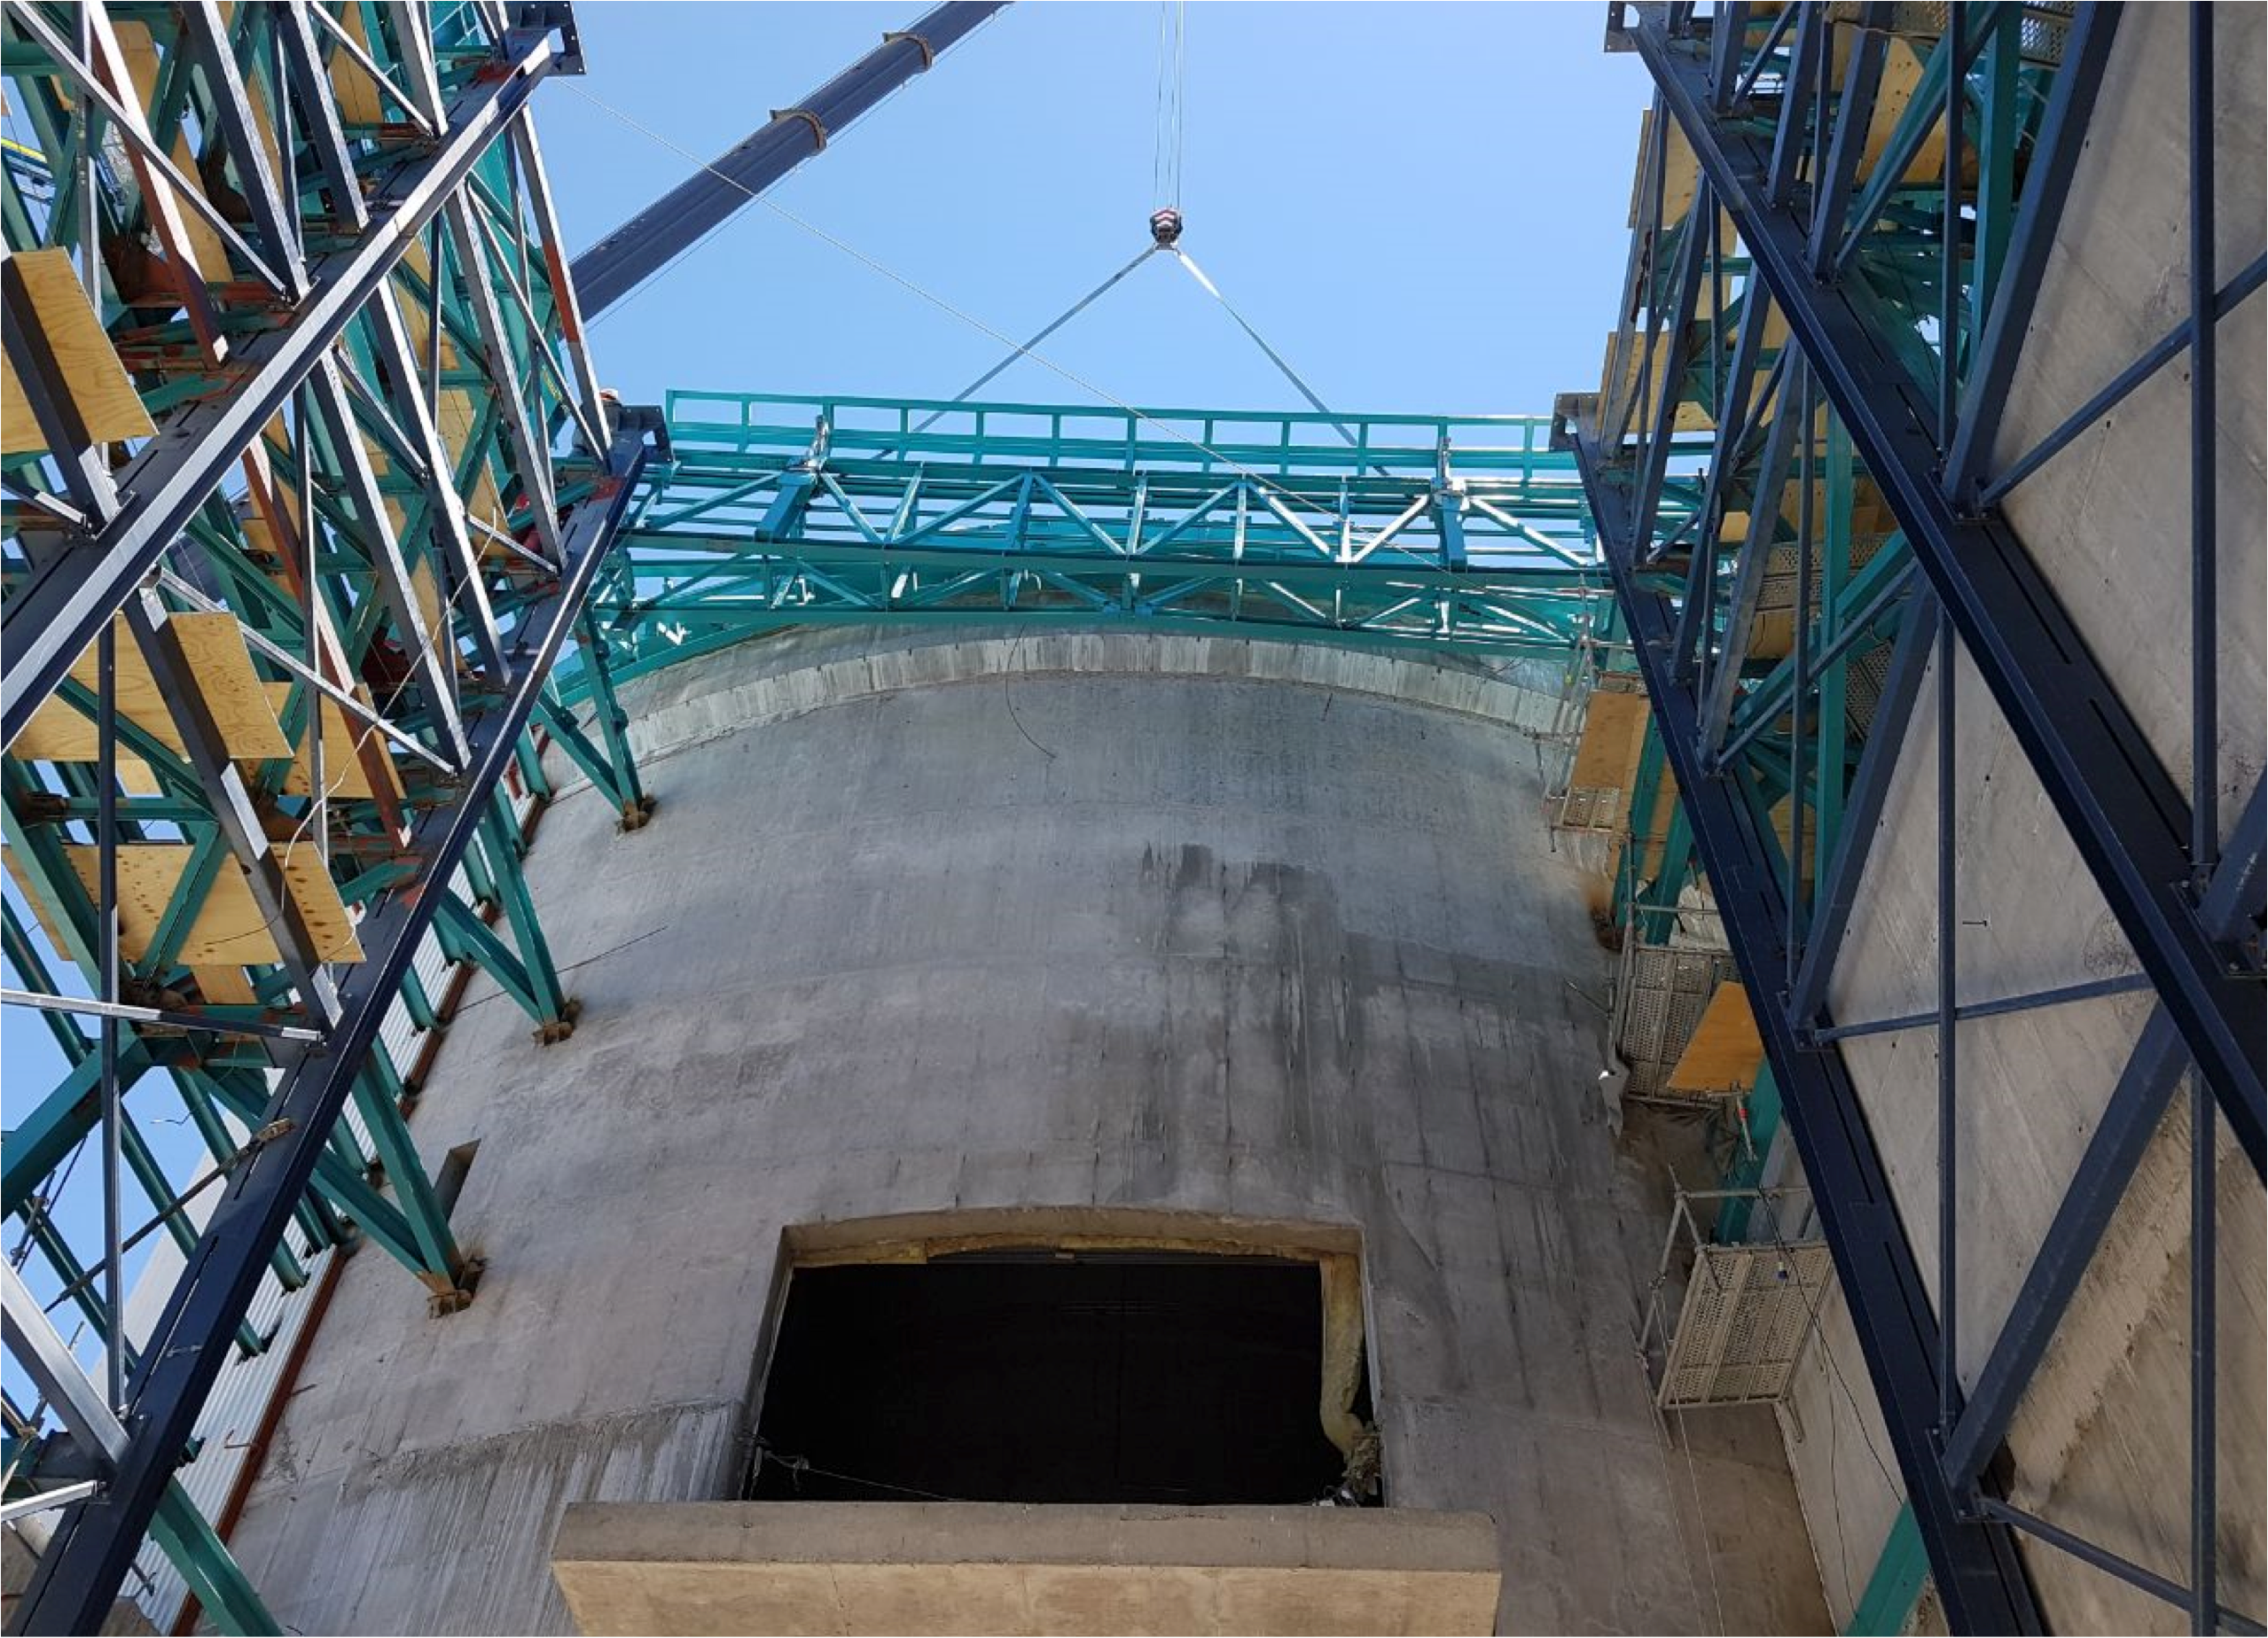

PFlow Power Lift

The LSST mirrors and camera are designed to be transported on carts, as complete subassemblies, from the telescope to the maintenance level within the summit facility during LSST's ten-year survey lifetime. The mirrors will be recoated approximately every two years and the camera clean room will be available to support maintenance and servicing. Because the maximum load (the M1M3 on its cart) will approach 75 tons, and the equipment must move up and down 27-meters, a custom, robust lifting mechanism is required. PFlow Industries (link is external) has built a unique 11-meter square Vertical Platform Lift for LSST, and today on Cerro Pachón the folding-edge structure for its movable roof was successfully installed. The folding edge is positioned at the top of the lift tower, and it swings back to allow passage of the lift carriage when the platform lift is called up to the telescope floor. The movable roof, which is pushed up by the lift carriage, minimizes the overall height of the lift structure and aides in airflow over the building. When the lift is not in use, the roof is securely latched down to the building and the folding edge to meet weather protection and seismic requirements. The folding edge structure, itself weighing nine tons, was safely and precisely installed in a single day to minimize interference with the ongoing adjacent assembly of the Dome.

Credit: Rubin Observatory/NSF/AURA